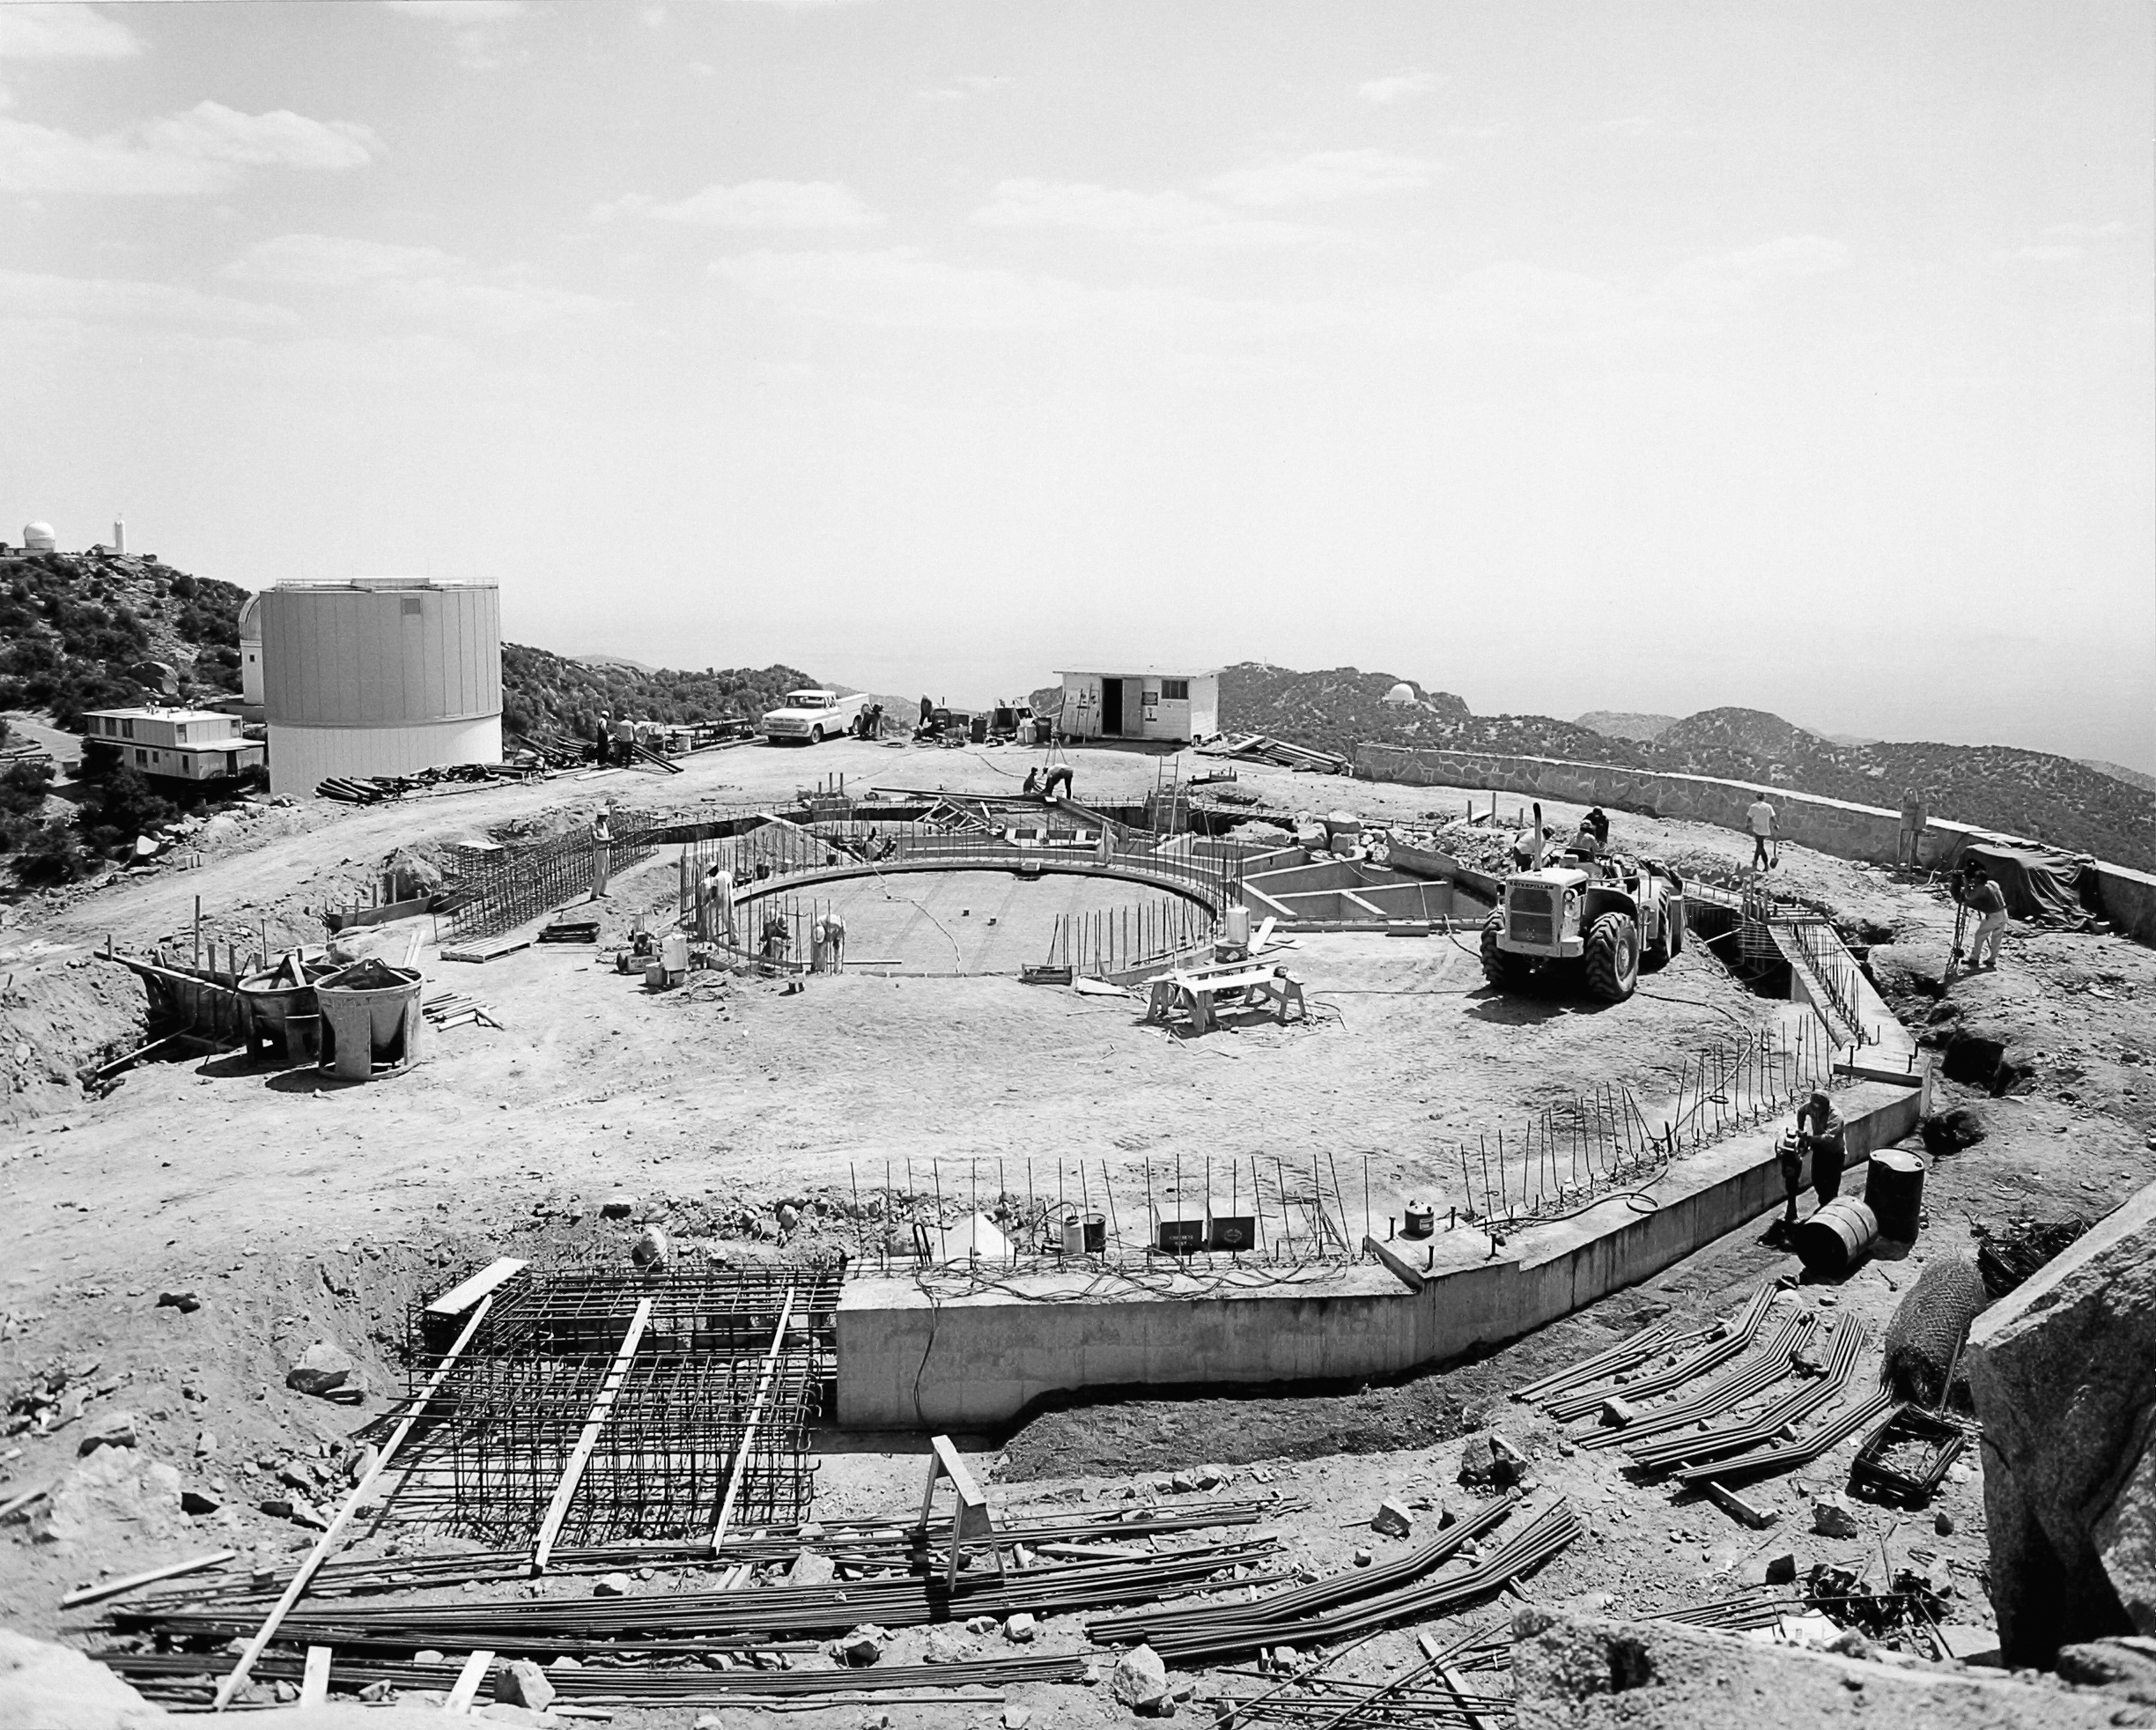

Nicholas U. Mayall 4-meter Telescope

Site of the Kitt Peak Mayall 4-meter telescope, on June 20th 1968.

Credit: NOIRLab/NSF/AURA